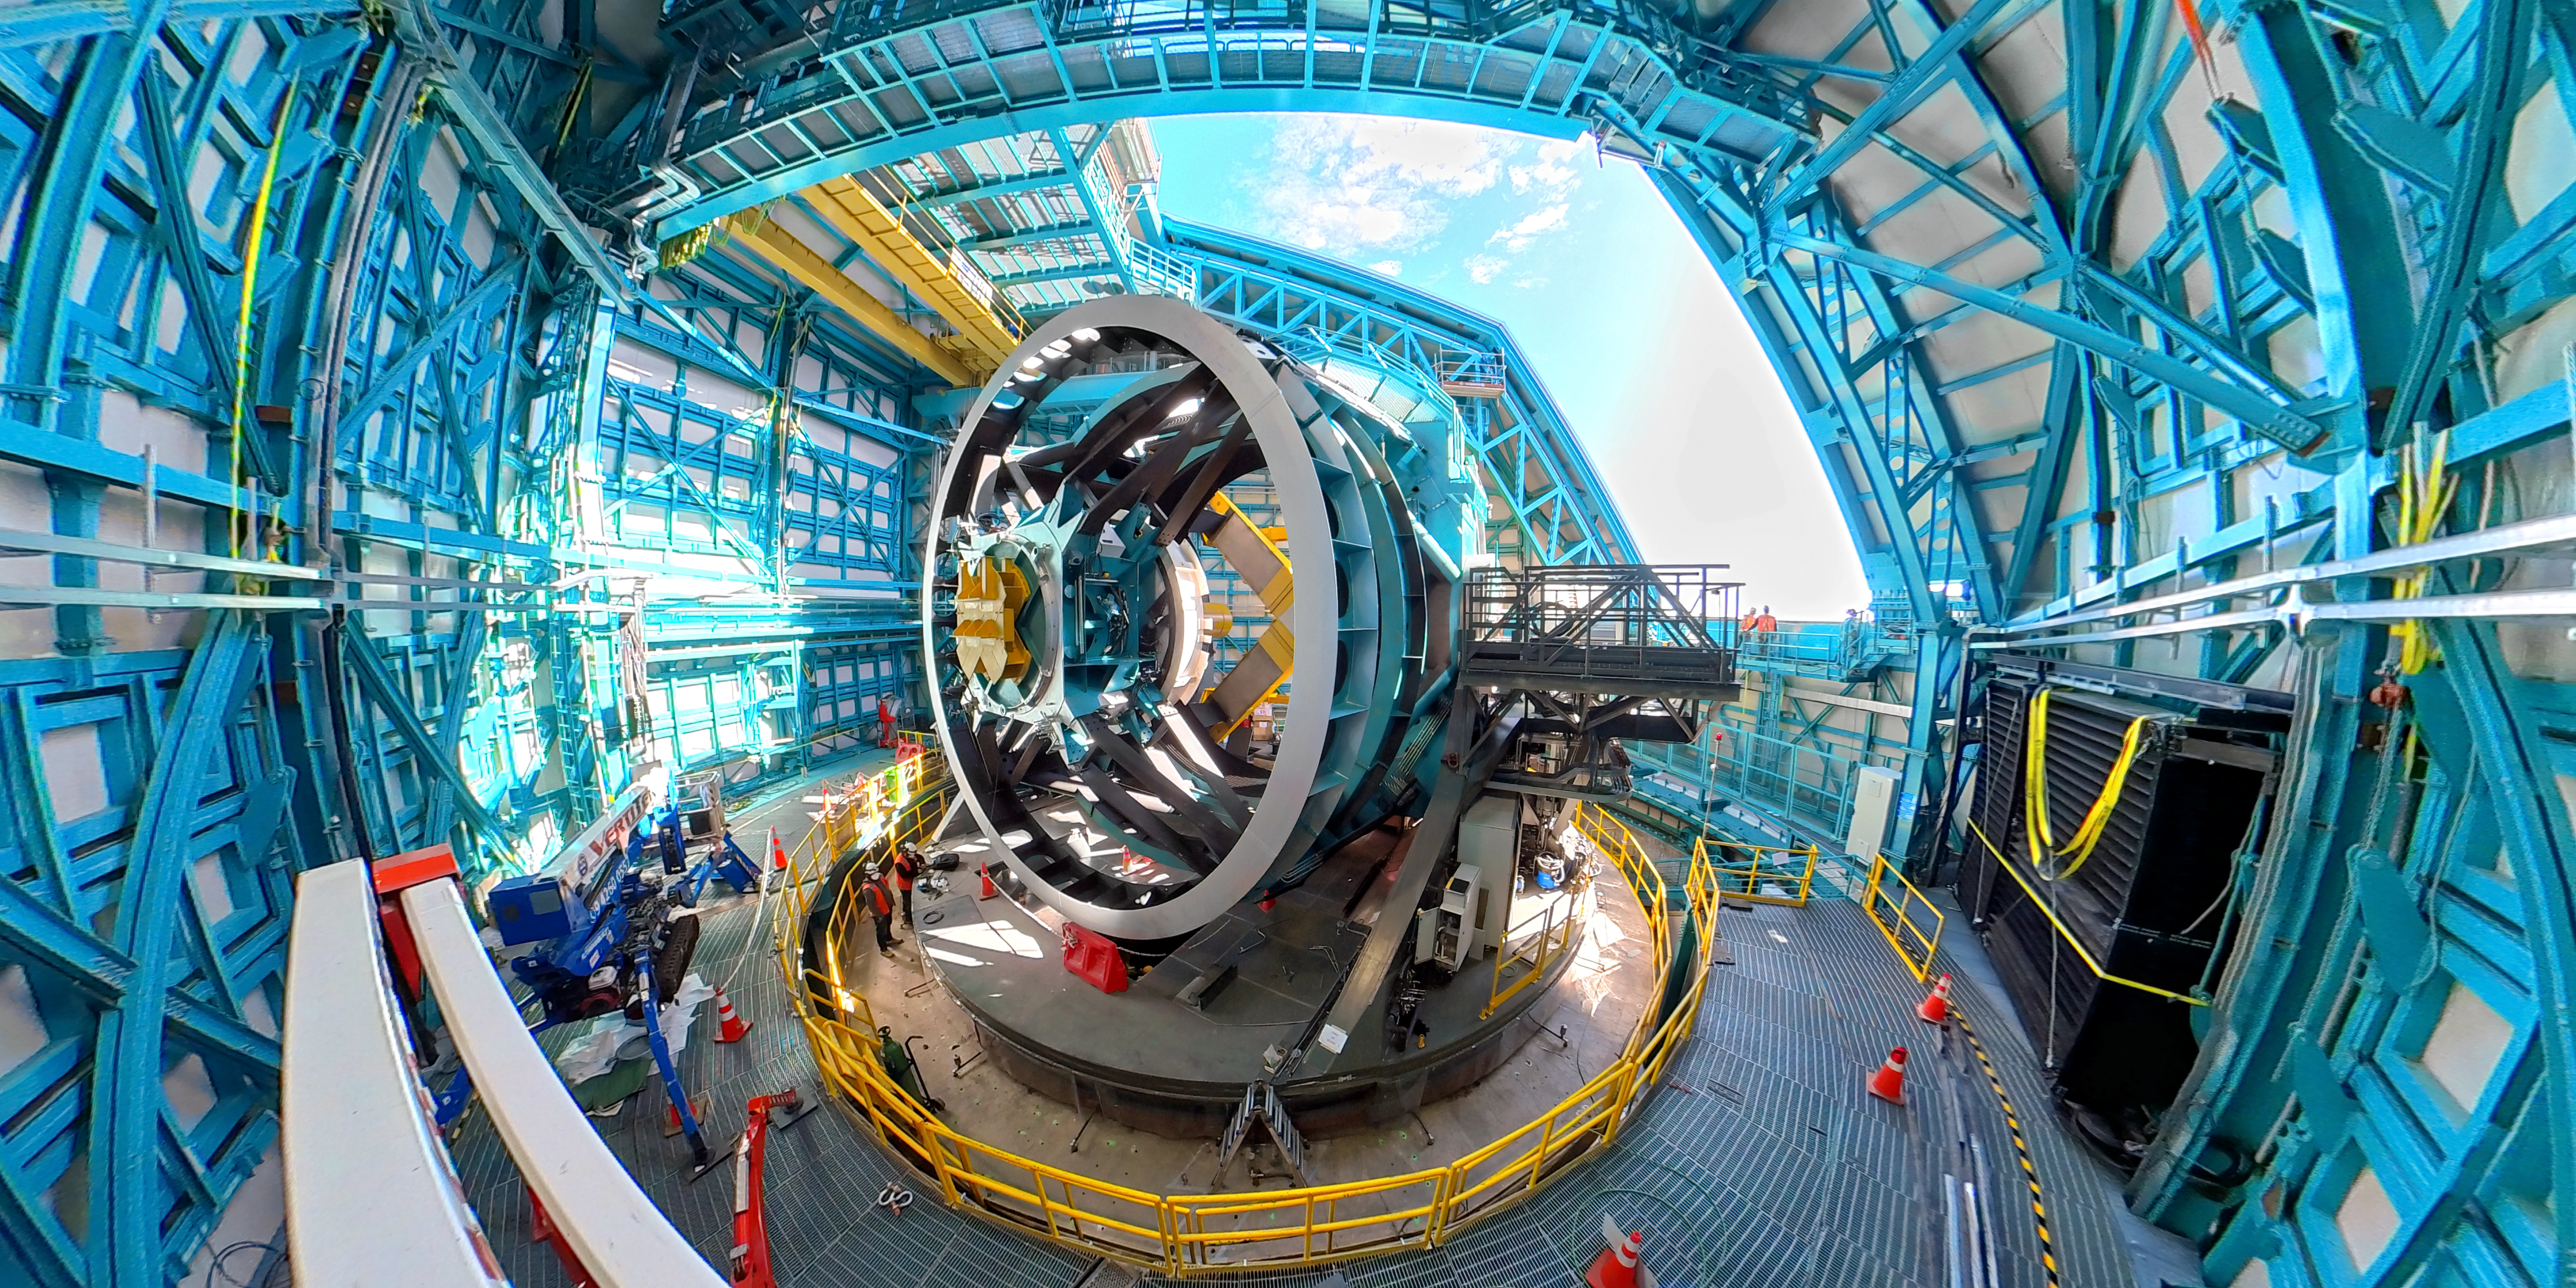

Wide View Inside Rubin Observatory

Wide view of the telescope mount inside the Vera C. Rubin Observatory dome on Cerro Pachón in Chile.

Credit: RubinObs/NOIRLab/SLAC/NSF/DOE/AURA